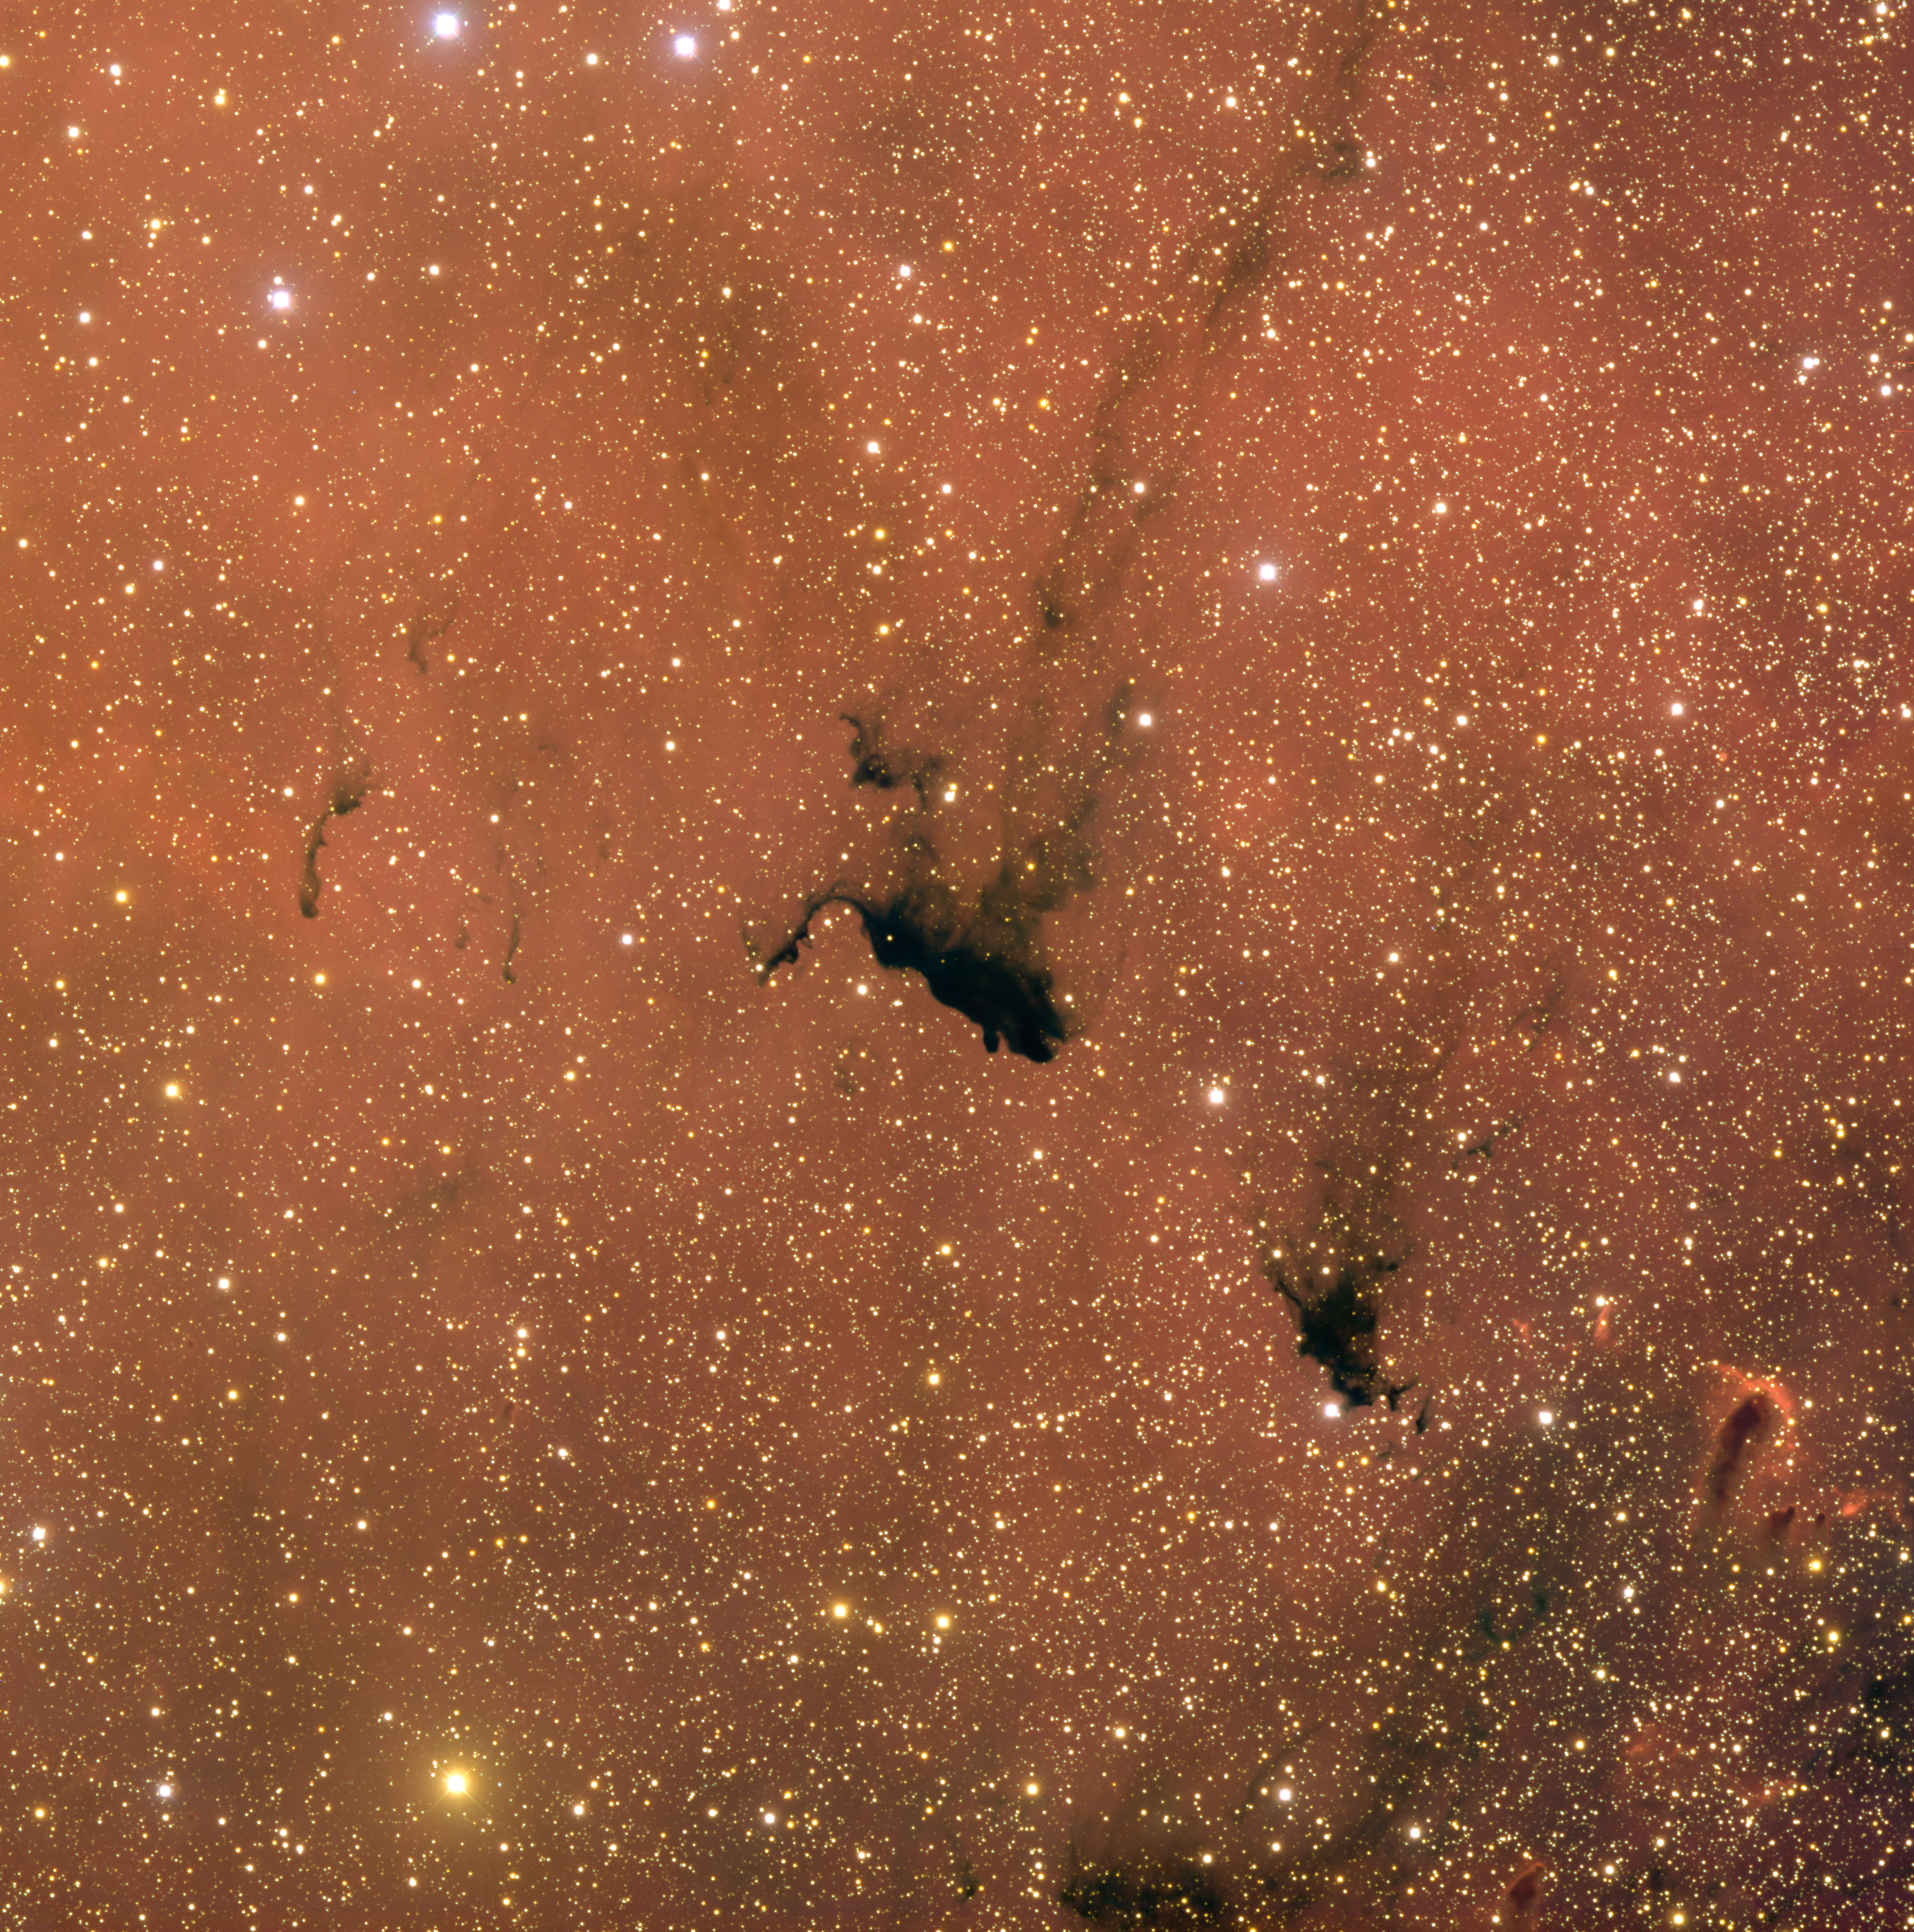

Barnard 163

Barnard 163 is a dark nebula within IC1396, a very large emission nebula complex in the constellation Cepheus. This interstellar cloud was discovered by Edward Emerson (E. E.) Barnard (1857-1923), an American astronomer and pioneer of astrophotography who began as an amateur comet hunter, earned a degree in mathematics and later worked at Lick Observatory and the University of Chicago. He is also the namesake of Barnard’s star, the second closest known star system to Earth.

Credit: T.A. Rector/University of Alaska Anchorage, H. Schweiker/WIYN and NOIRLab/NSF/AURA